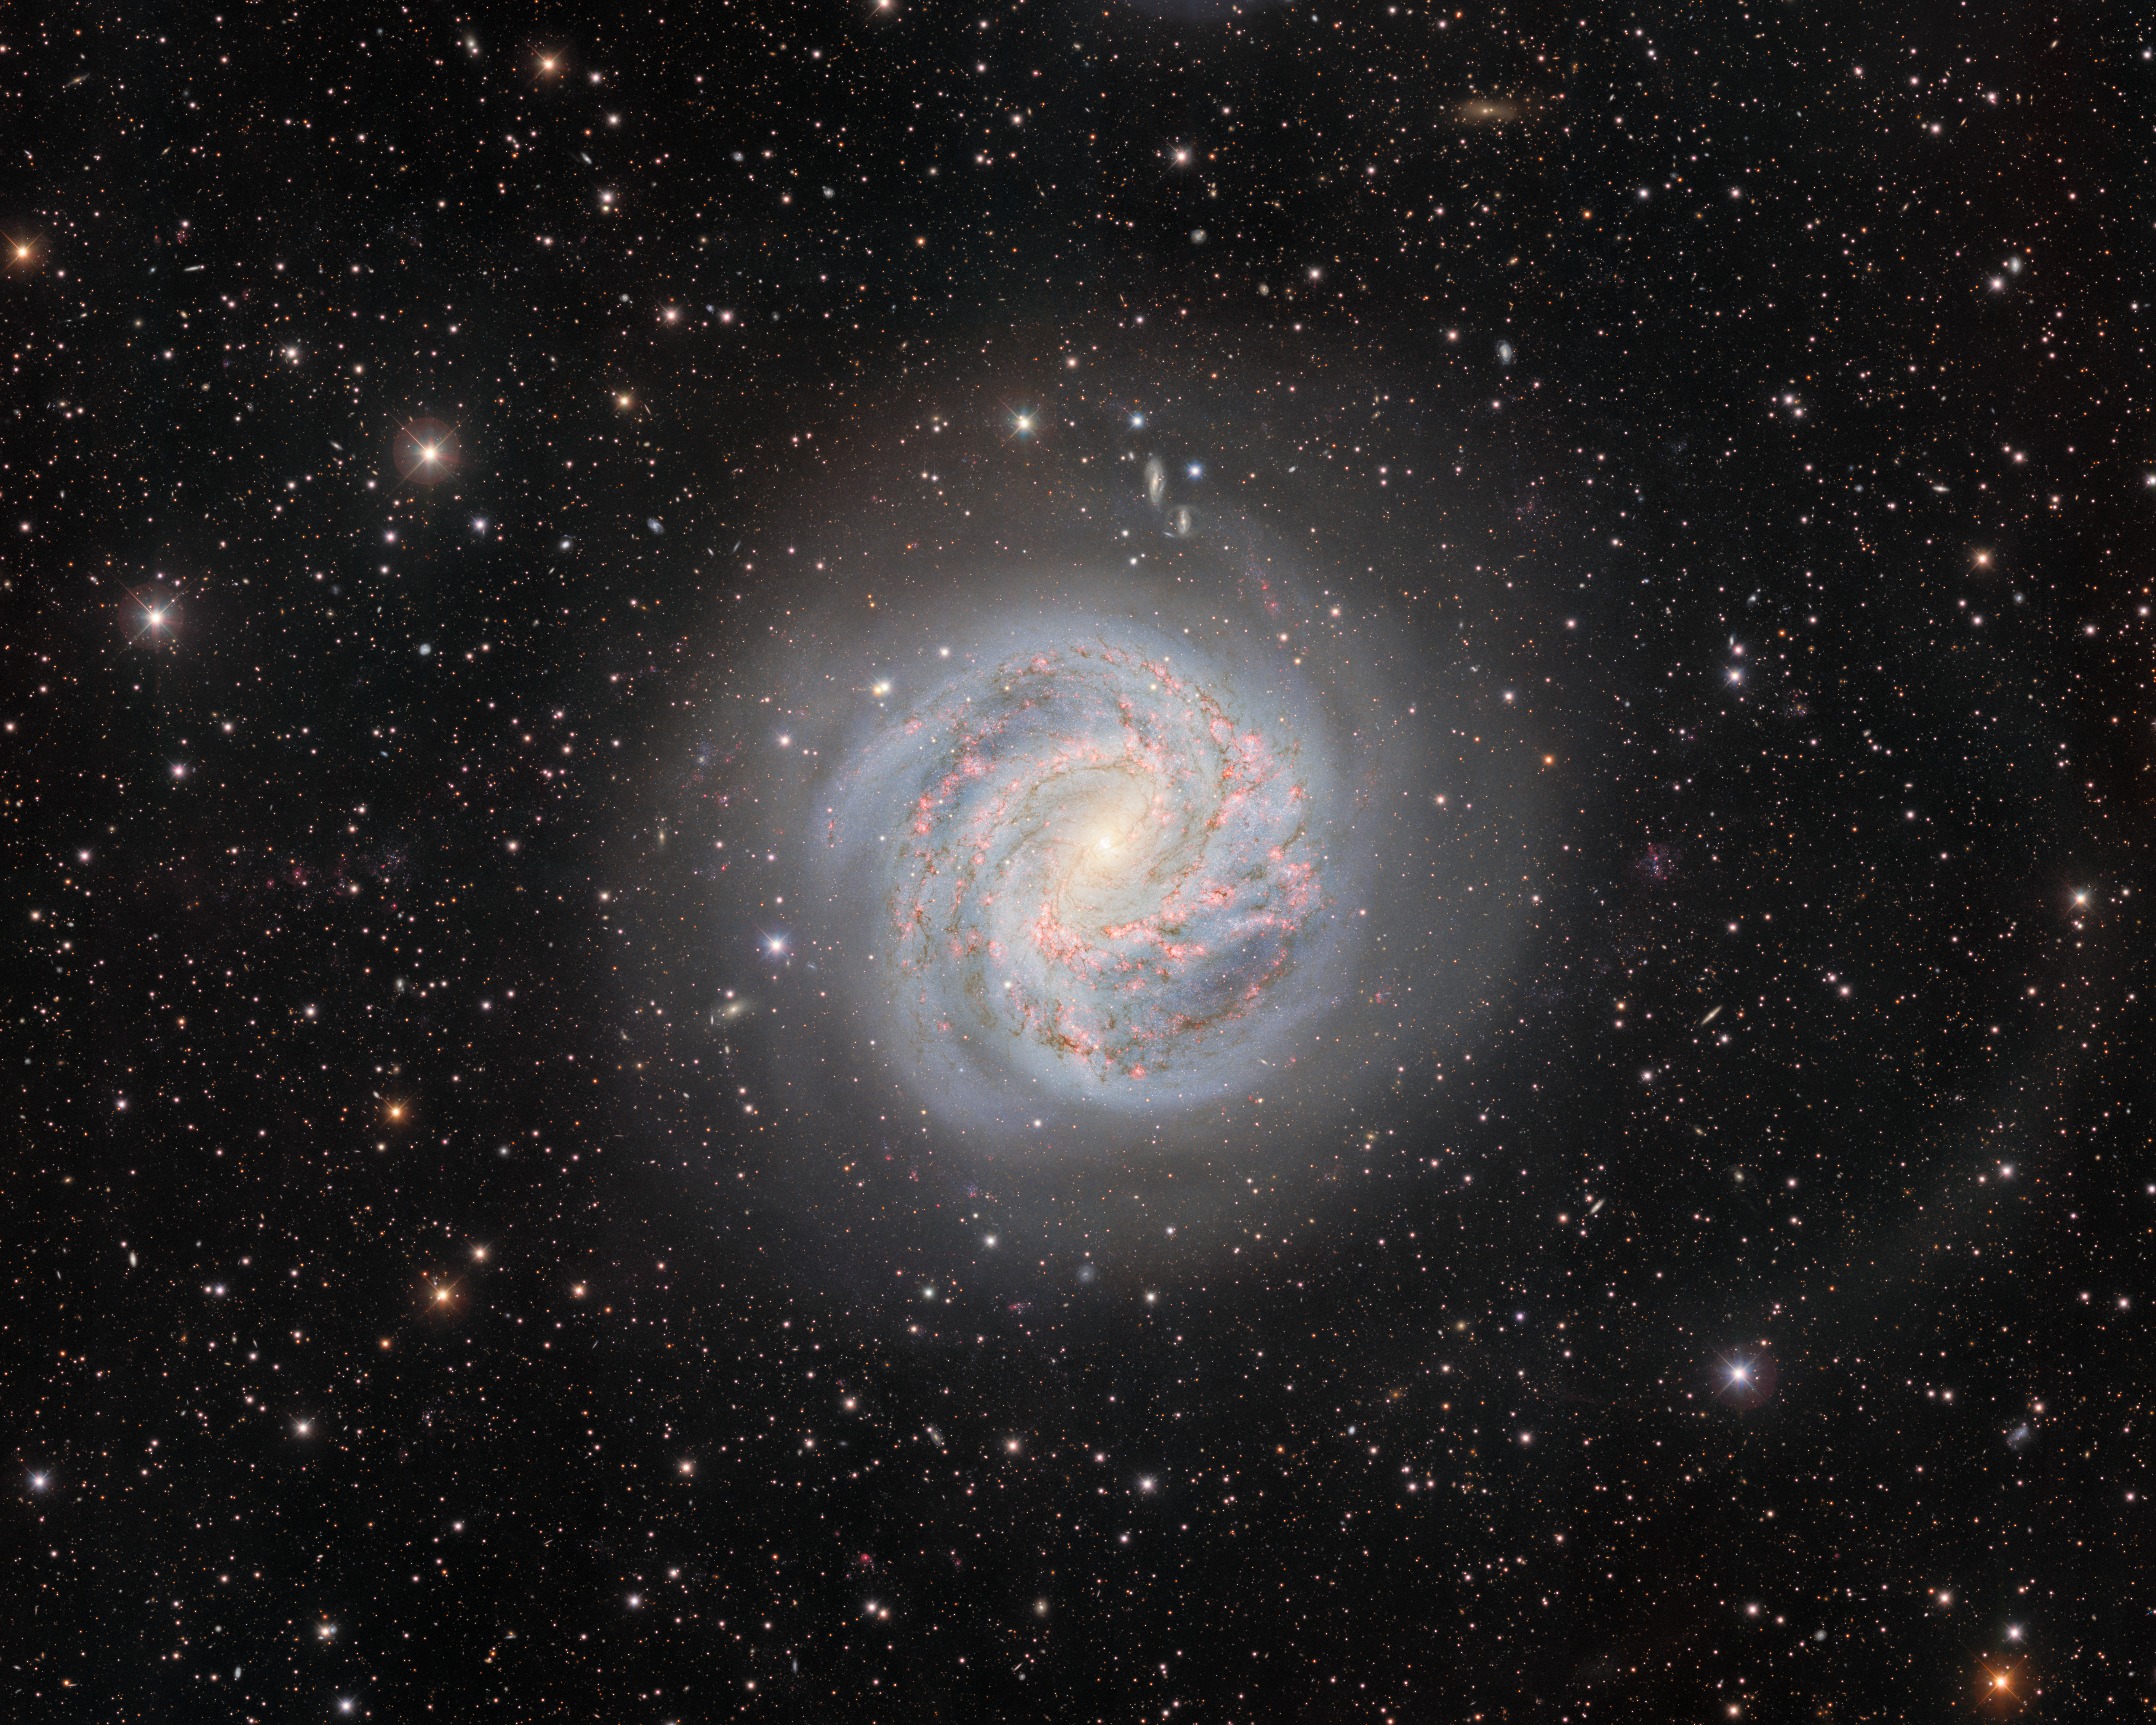

The Southern Pinwheel Galaxy (rotated)

Twelve million light-years away lies the galactic masterpiece Messier 83, also known as the Southern Pinwheel Galaxy. Its swirling spiral arms display a high rate of star formation and host six detected supernovae. This image was captured with the Department of Energy-fabricated Dark Energy Camera, mounted on the U.S. National Science Foundation Víctor M. Blanco 4-meter Telescope at Cerro Tololo Inter-American Observatory in Chile, a Program of NSF NOIRLab.

Credit: CTIO/NOIRLab/DOE/NSF/AURAImage processing: T.A. Rector (University of Alaska Anchorage/NSF NOIRLab), D. de Martin (NSF NOIRLab) & M. Zamani (NSF NOIRLab)